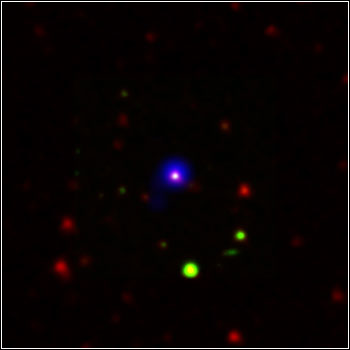

NOAO Deep-Wide Data Helps Capture Black Hole Evolution

Credit: X-ray: NASA/CXC/CfA/R.Hickox et al.;Infrared: NASA/JPL/Caltech/P.Eisenhardt & D.Stern et al.;Optical: NOAO/B.Jannuzi & A.Dey et al.